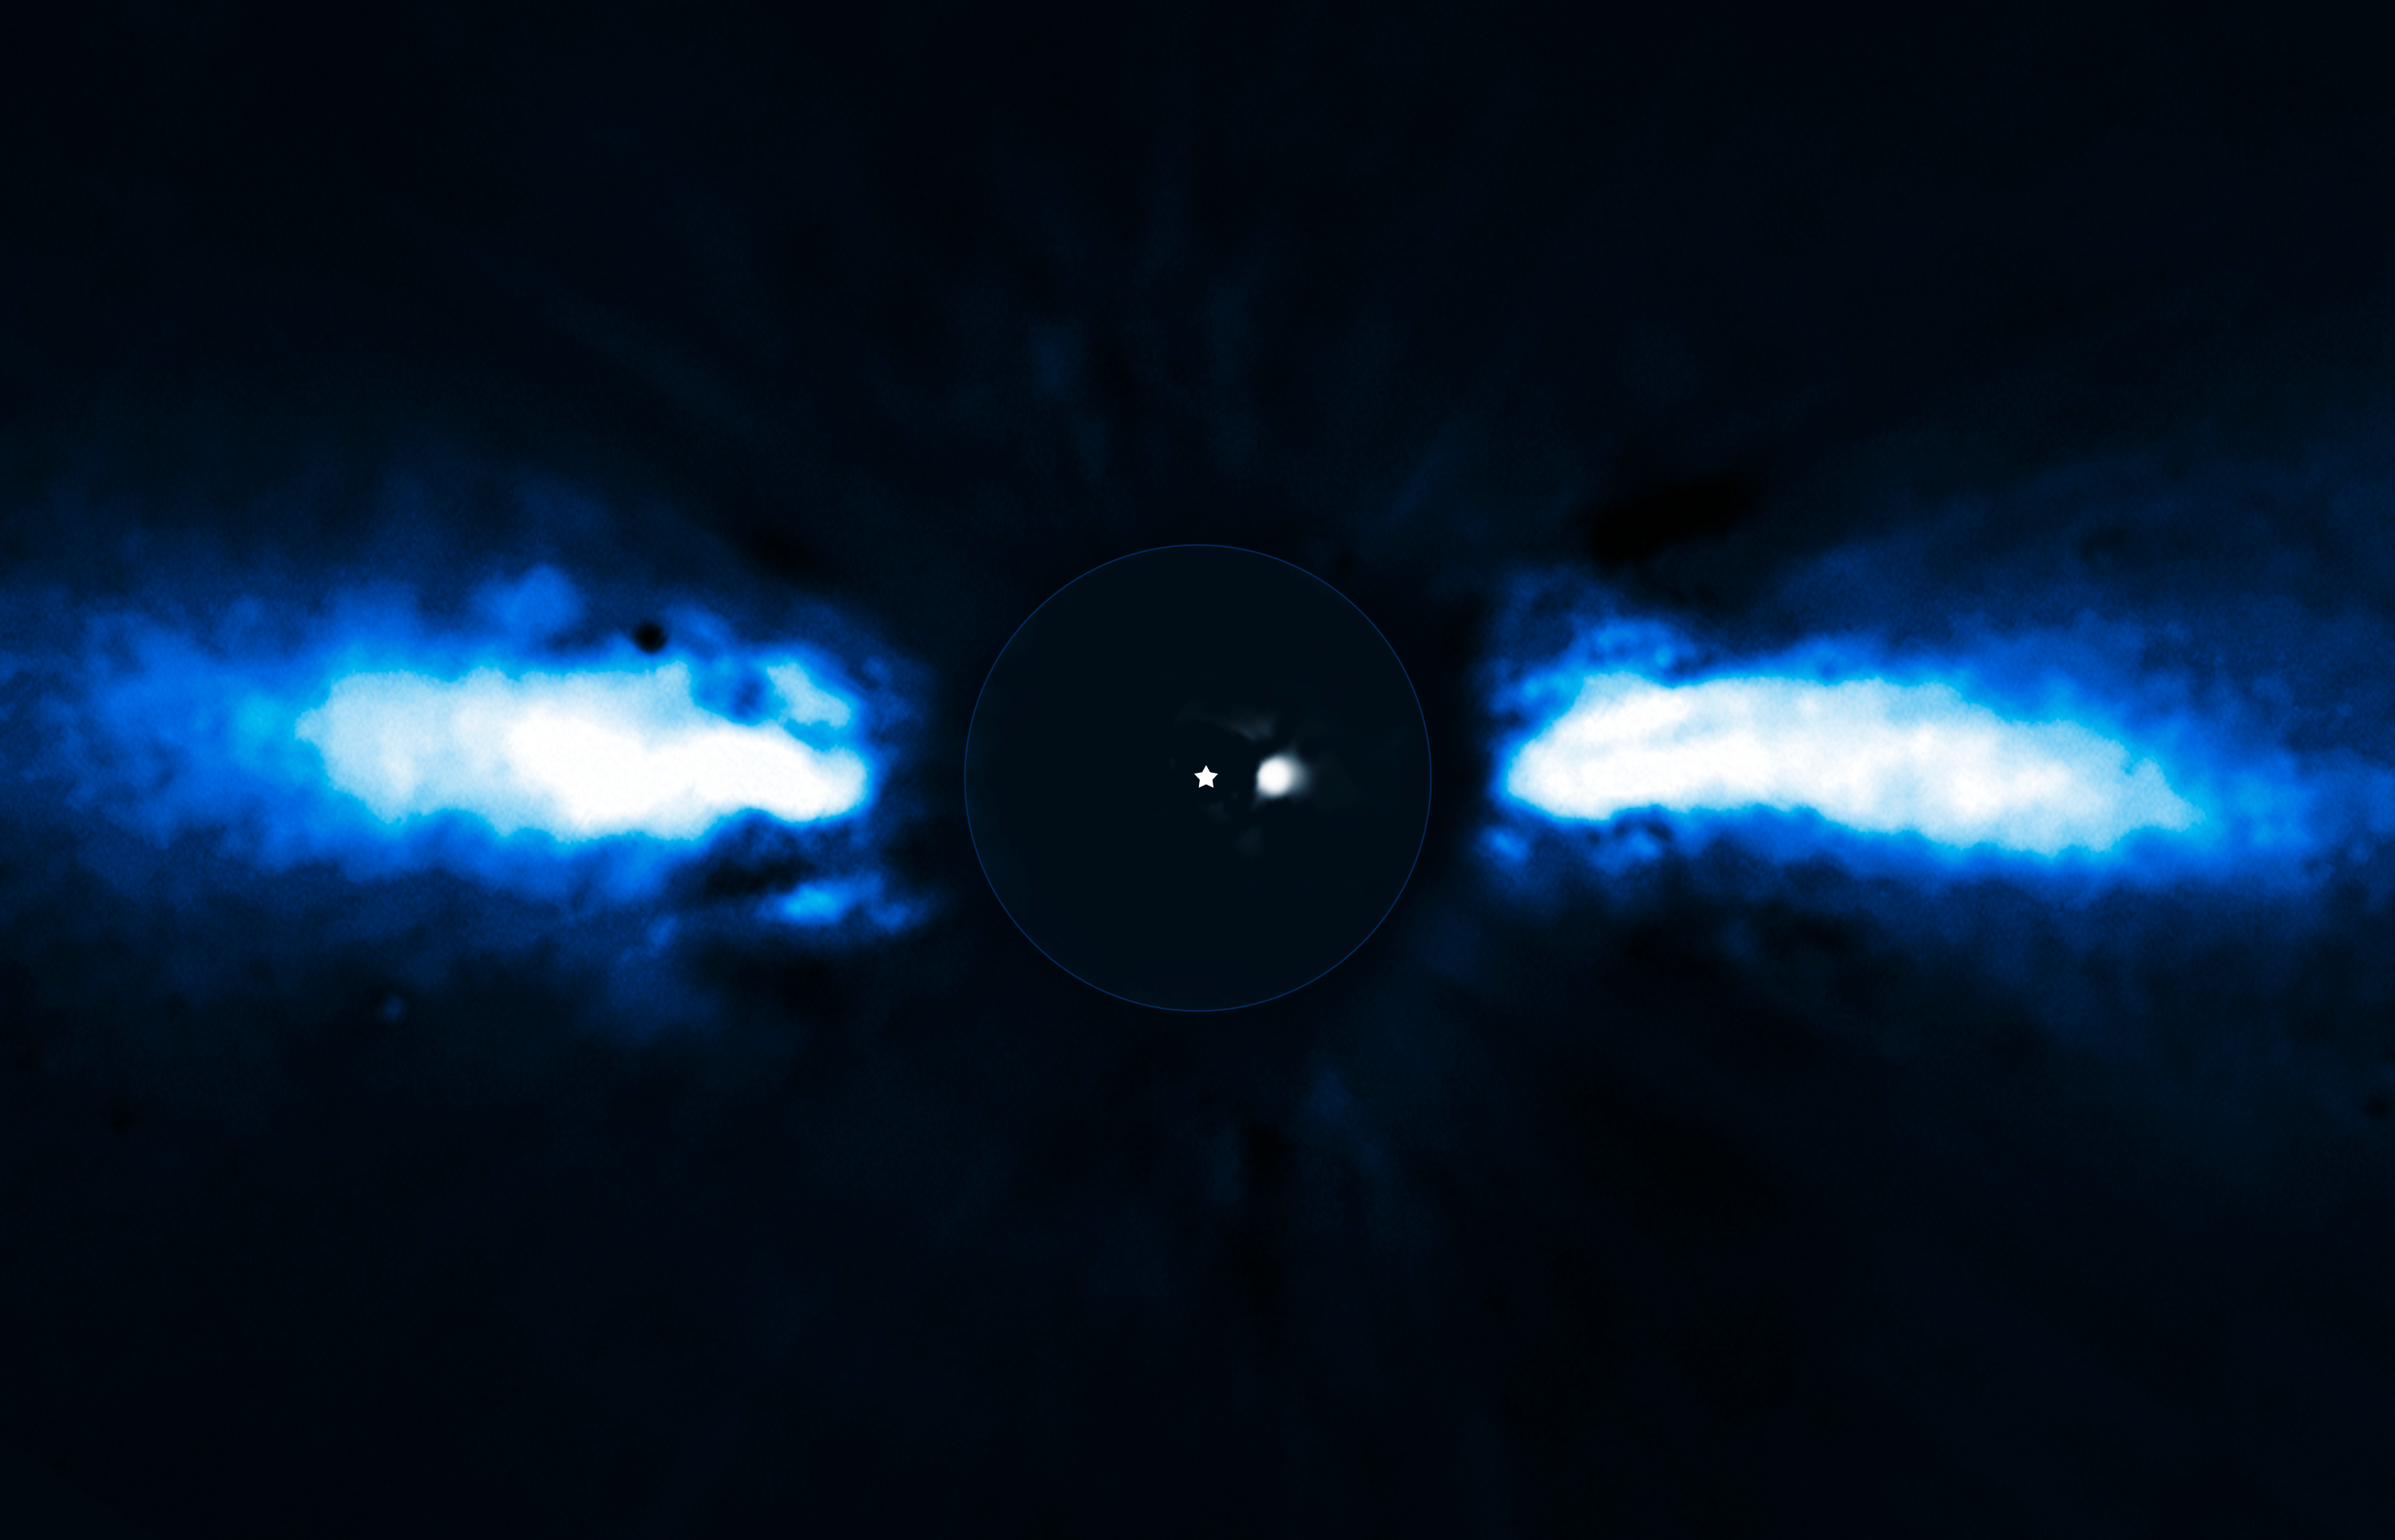

Planet around Beta Pictoris

For the first time, astronomers have been able to directly follow the motion of an exoplanet as it moves to the other side of its host star. The planet has the smallest orbit so far of all directly imaged exoplanets, lying as close to its host star as Saturn is to the Sun.

The team of astronomers used the NAOS-CONICA instrument (or NACO), mounted on one of the 8.2-metre Unit Telescopes of ESO's Very Large Telescope (VLT), to study the immediate surroundings of Beta Pictoris in 2003, 2008 and 2009. In 2003 a faint source inside the disc was seen, but it was not possible to exclude the remote possibility that it was a background star. In new images taken in 2008 and spring 2009 the source had disappeared! The most recent observations, taken during autumn 2009, revealed the object on the other side of the disc after having been hidden either behind or in front of the star. This confirmed that the source indeed was an exoplanet and that it was orbiting its host star. It also provided insights into the size of its orbit around the star.

The above composite shows the reflected light on the dust disc in the outer part, as observed in 1996 with the ADONIS instrument on ESO's 3.6-metre telescope ; the inner part is the innermost part of the system, as seen at 3.6 microns with NACO on the Very Large Telescope, in autumn 2009. It reveals the presence of a planet which moved since its first observation in 2003. A star symbol is shown at the location of the star itself.

Credit: ESO/A.-M. Lagrange